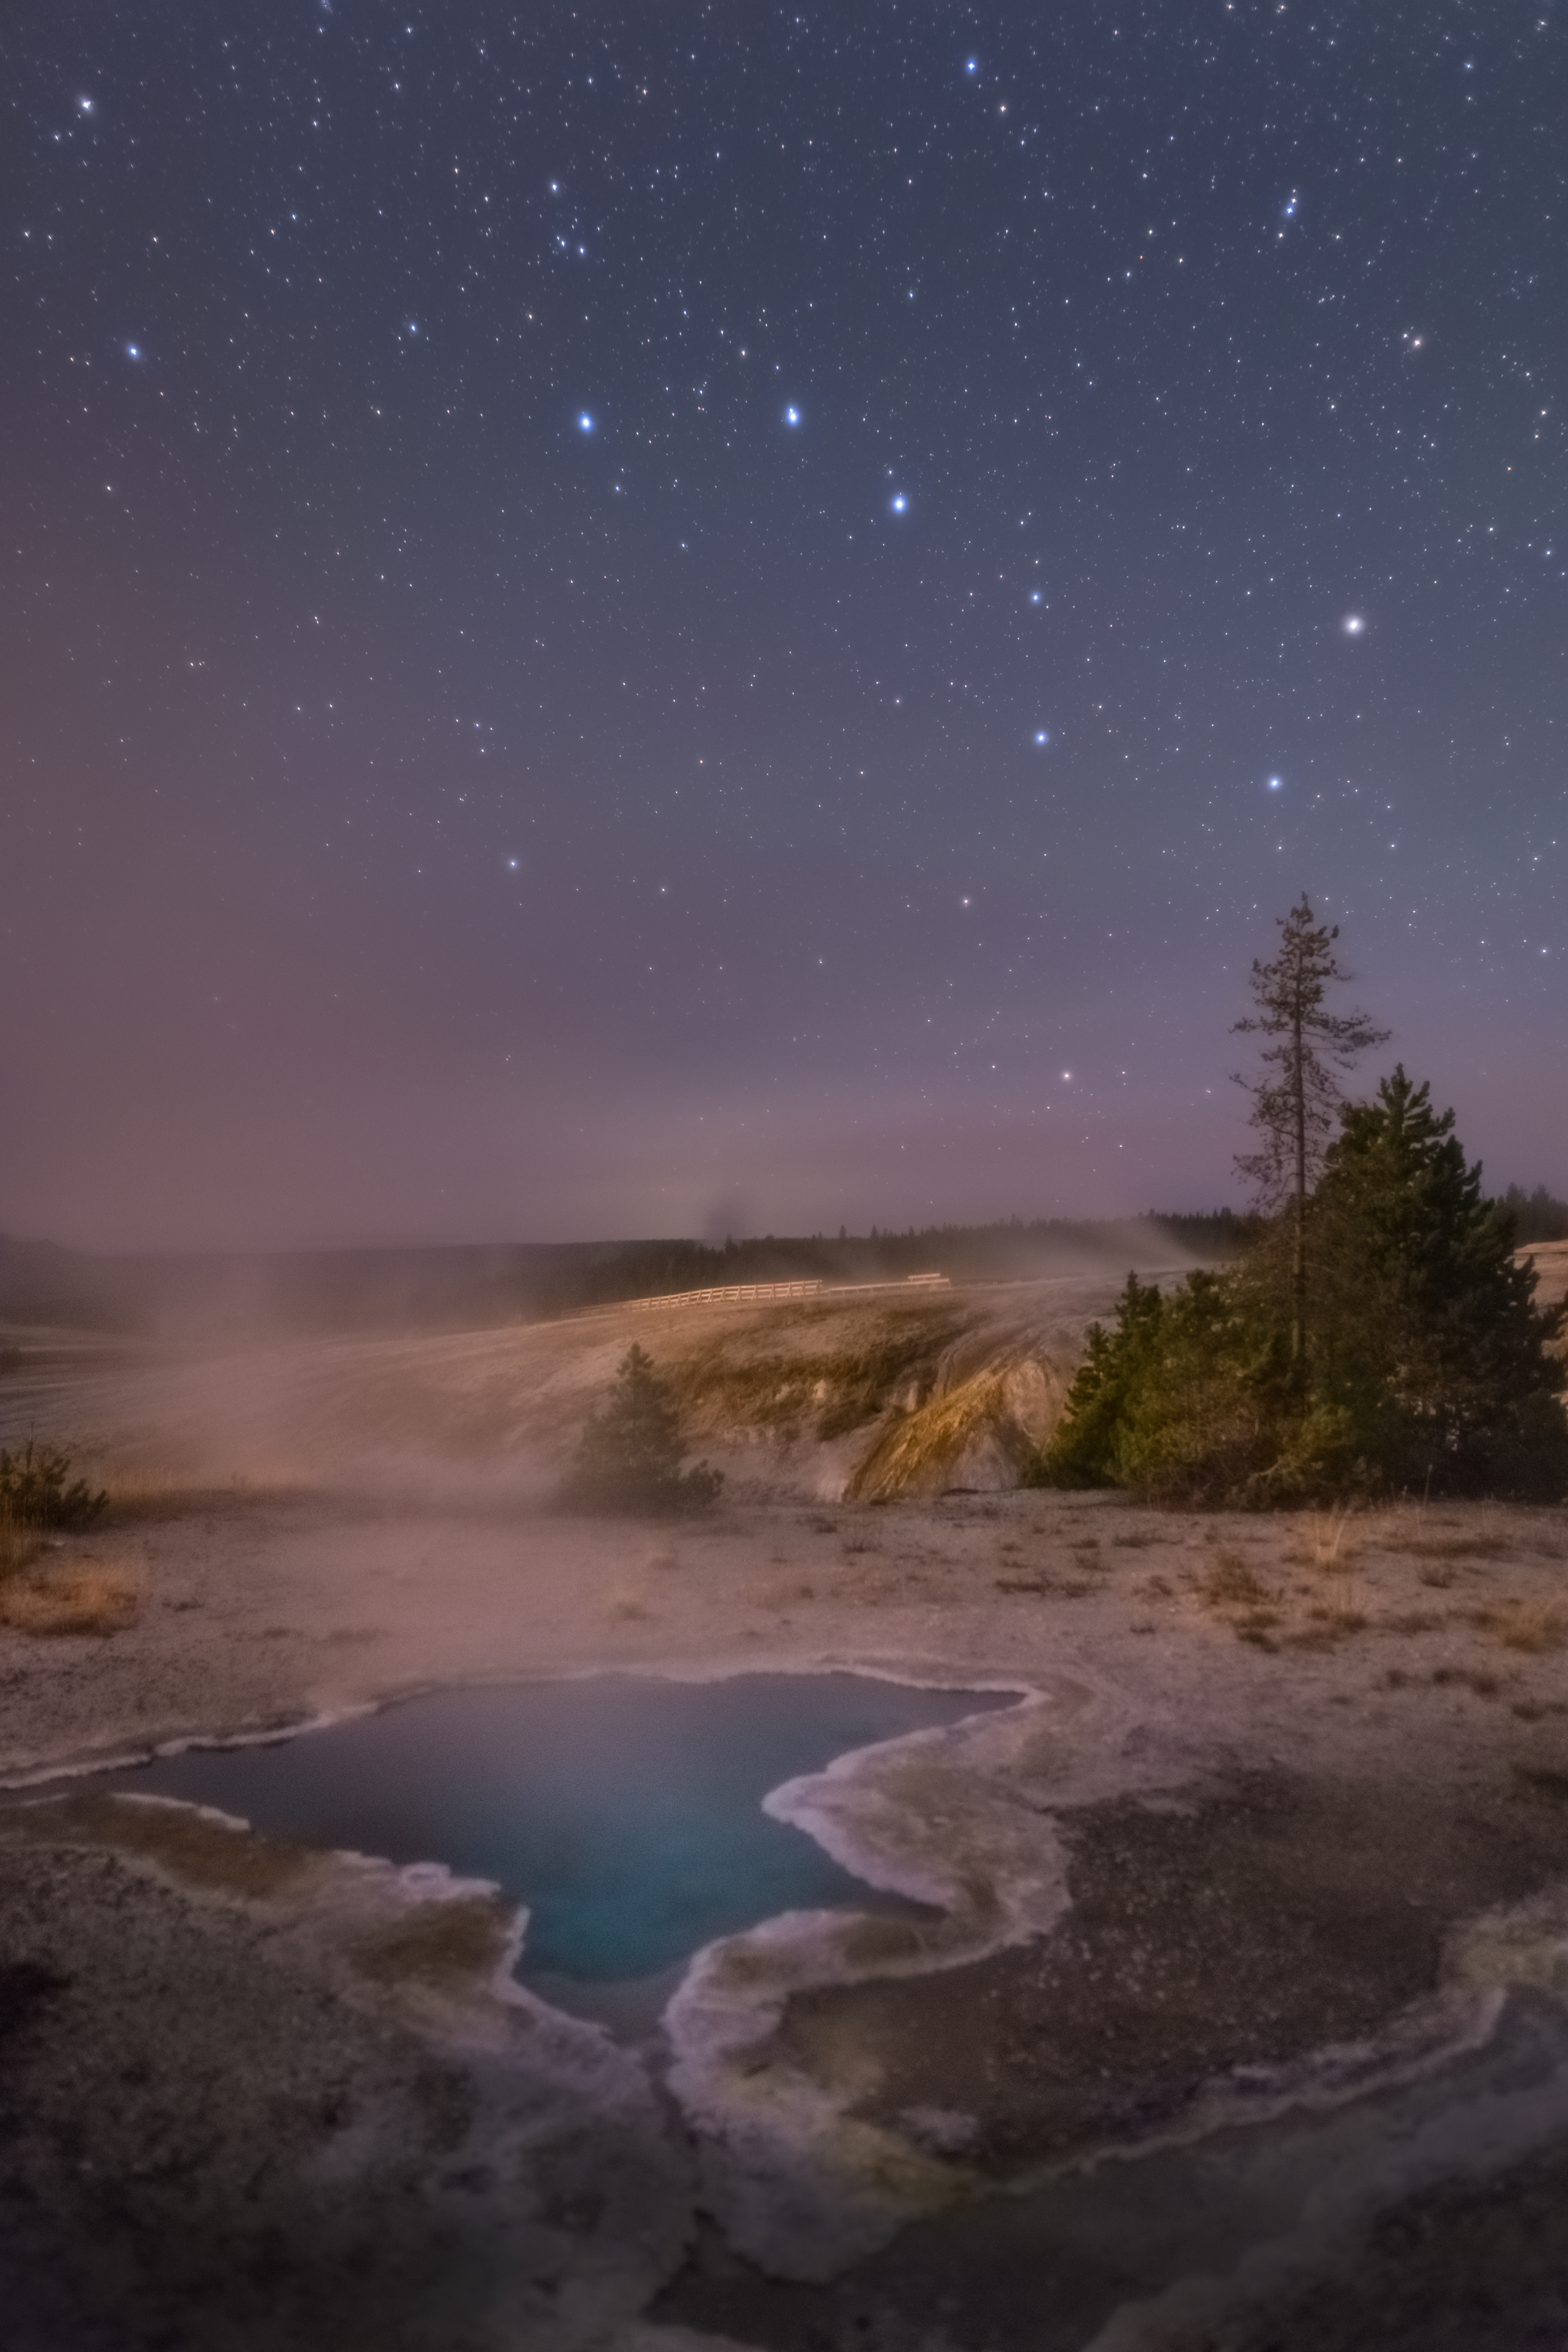

Wide star fields, First Place

First place in the 2021 IAU OAE Astrophotography Contest, category Wide star fields: The Big Dipper in Yellowstone, by Alex Conu, Norway.

This image shows one of the most prominent and well-known asterisms of the Northern Hemisphere – the Big Dipper or the Plough. This asterism is part of the constellation from Greek mythology – Ursa Major (the Great Bear).

The Big Dipper comprises seven (eight) stars extending from the center to the right of the image. The four stars that form the “cup” of the dipper are in the shape of a trapezium just above the tallest tree towards the right of the image. These stars are Dubhe (top right), Merak (bottom right), Megrez (top left) and Phecda (bottom right). The three (four) stars that form the handle are to the left to trapezium (from right to left: Alioth, Mizar and Alkaid). Looking closely at Mizar, it is possible to see a smaller star to the top left and “touching” Mizar. This is Alcor, and with Mizar they make up the unaided-eye double-star system. However, very careful measurements have provided evidence that Mizar is in fact a quadruple system, and Alcor is a binary system. Although the names of the stars are derived from the Arabic names for the stars, different cultures have their own names for the stars.

In various cultures around the world, this asterism is associated with different objects, and furthermore, some indigenous cultures associate stories with individual stars. Constellations in addition to encompassing stories and myths of various cultures, are important navigation “tools”. The stars Dubhe and Merak, can be used to find the Pole (North) Star – Polaris (not seen in this image). Given its relationship to the Northern Hemisphere and being a circumpolar constellation (never setting below the horizon), the Big Dipper and Polaris are used on the flag of Alaska.

It is important to note that although the stars (except for the multiple star systems of Mizar and Alcor) in constellations appear to be “next” to each other, in reality the stars are at various distances from Earth and from each other.

Credit: Alex Conu/IAU OAE